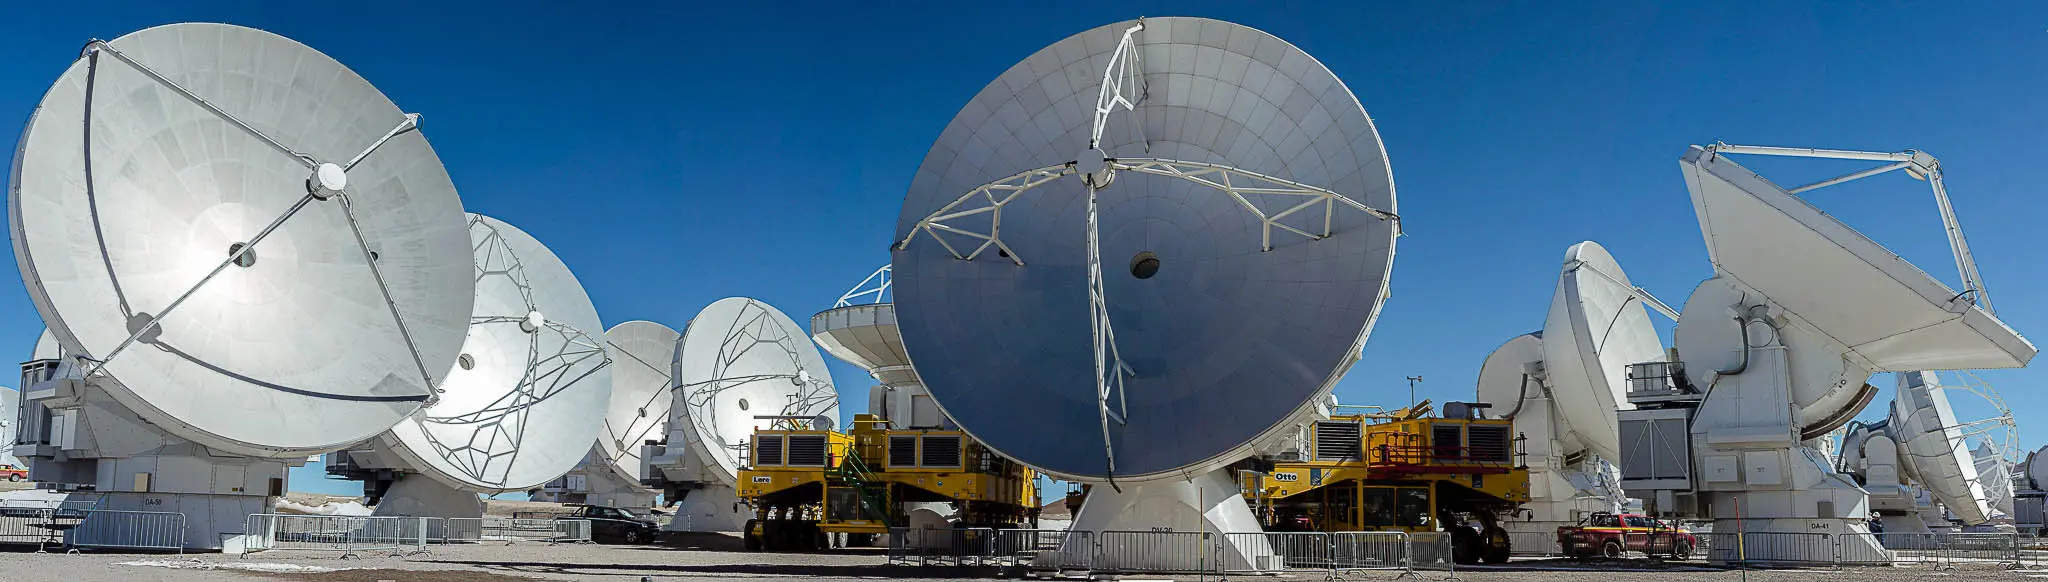

The two ALMA transporters

The two ALMA transporters maneuvering in a very compact array configuration.

Credit: Juan Carlos Rojas - ALMA (ESO/NAOJ/NRAO)